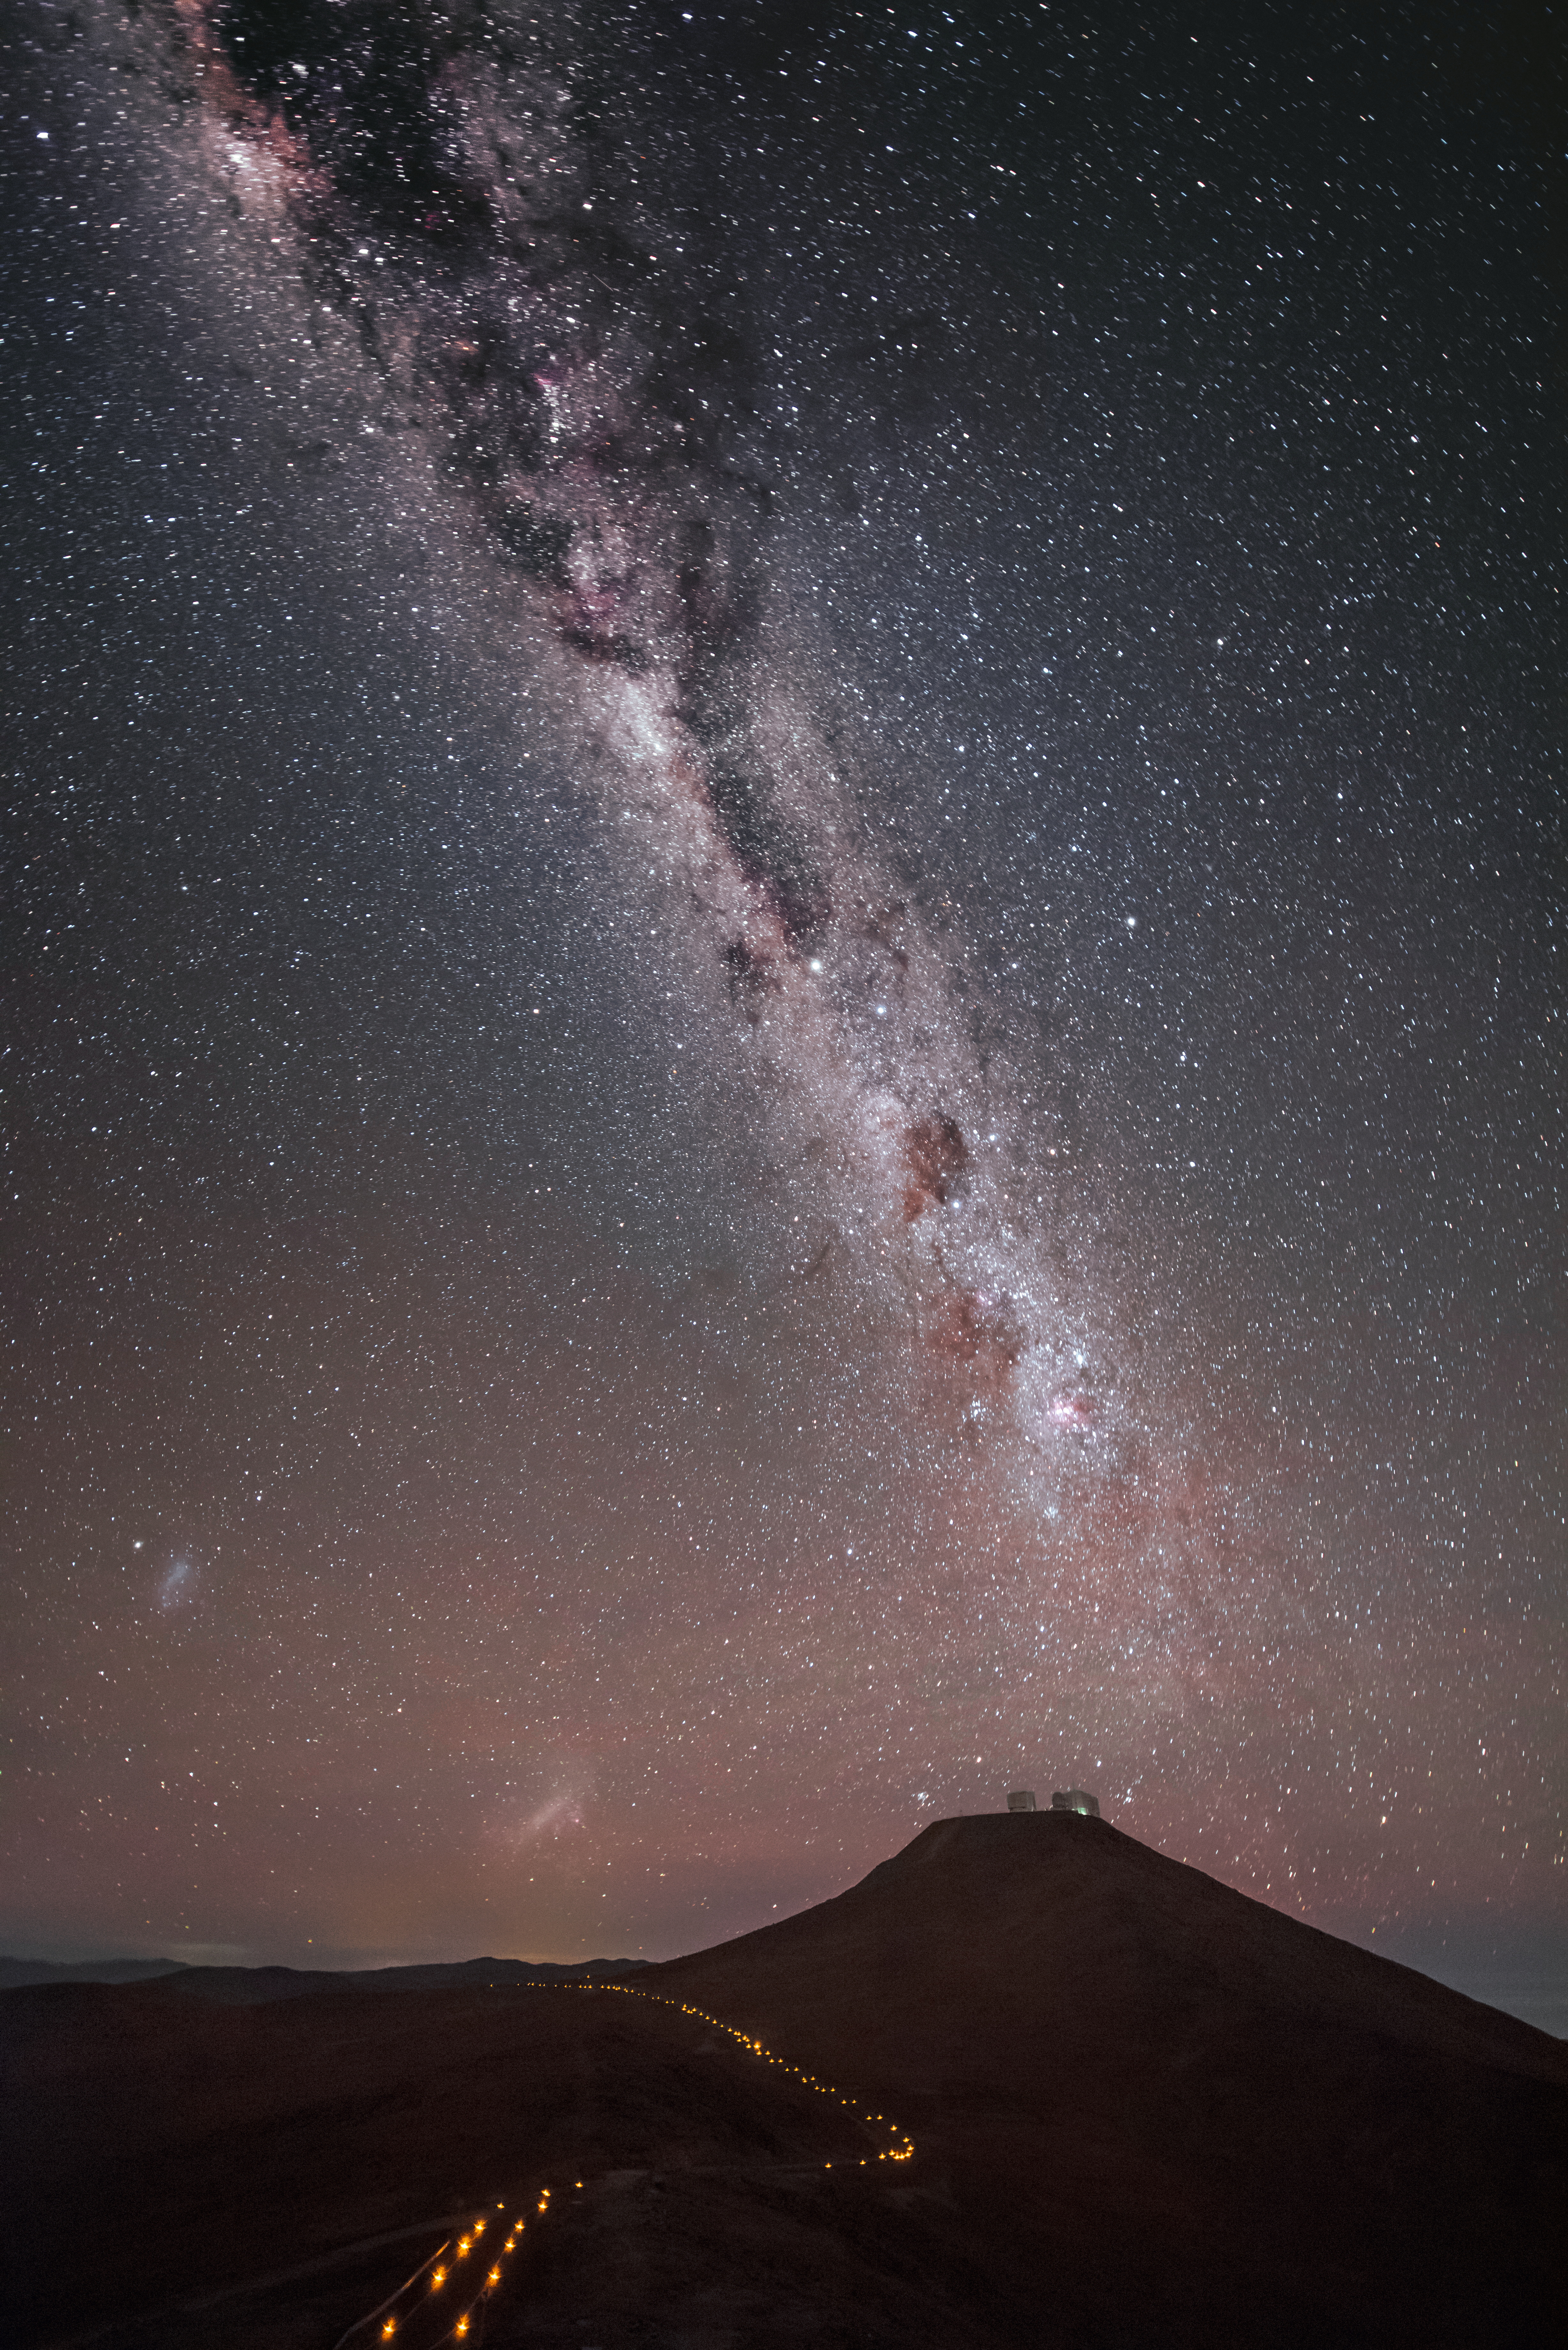

Milky Way over Paranal

A trail of lights leads the way towards Cerro Paranal, atop which sits ESO's Very Large Telescope (VLT). Looming over the flagship observatory, the familiar glow of the Milky Way, studded by dark dust lanes, appears to touch the telescopes. The Large and Small Magellanic Clouds are also visible in the lower left of the image.

Credit: ESO/A. Ghizzi Panizza (www.albertoghizzipanizza.com)